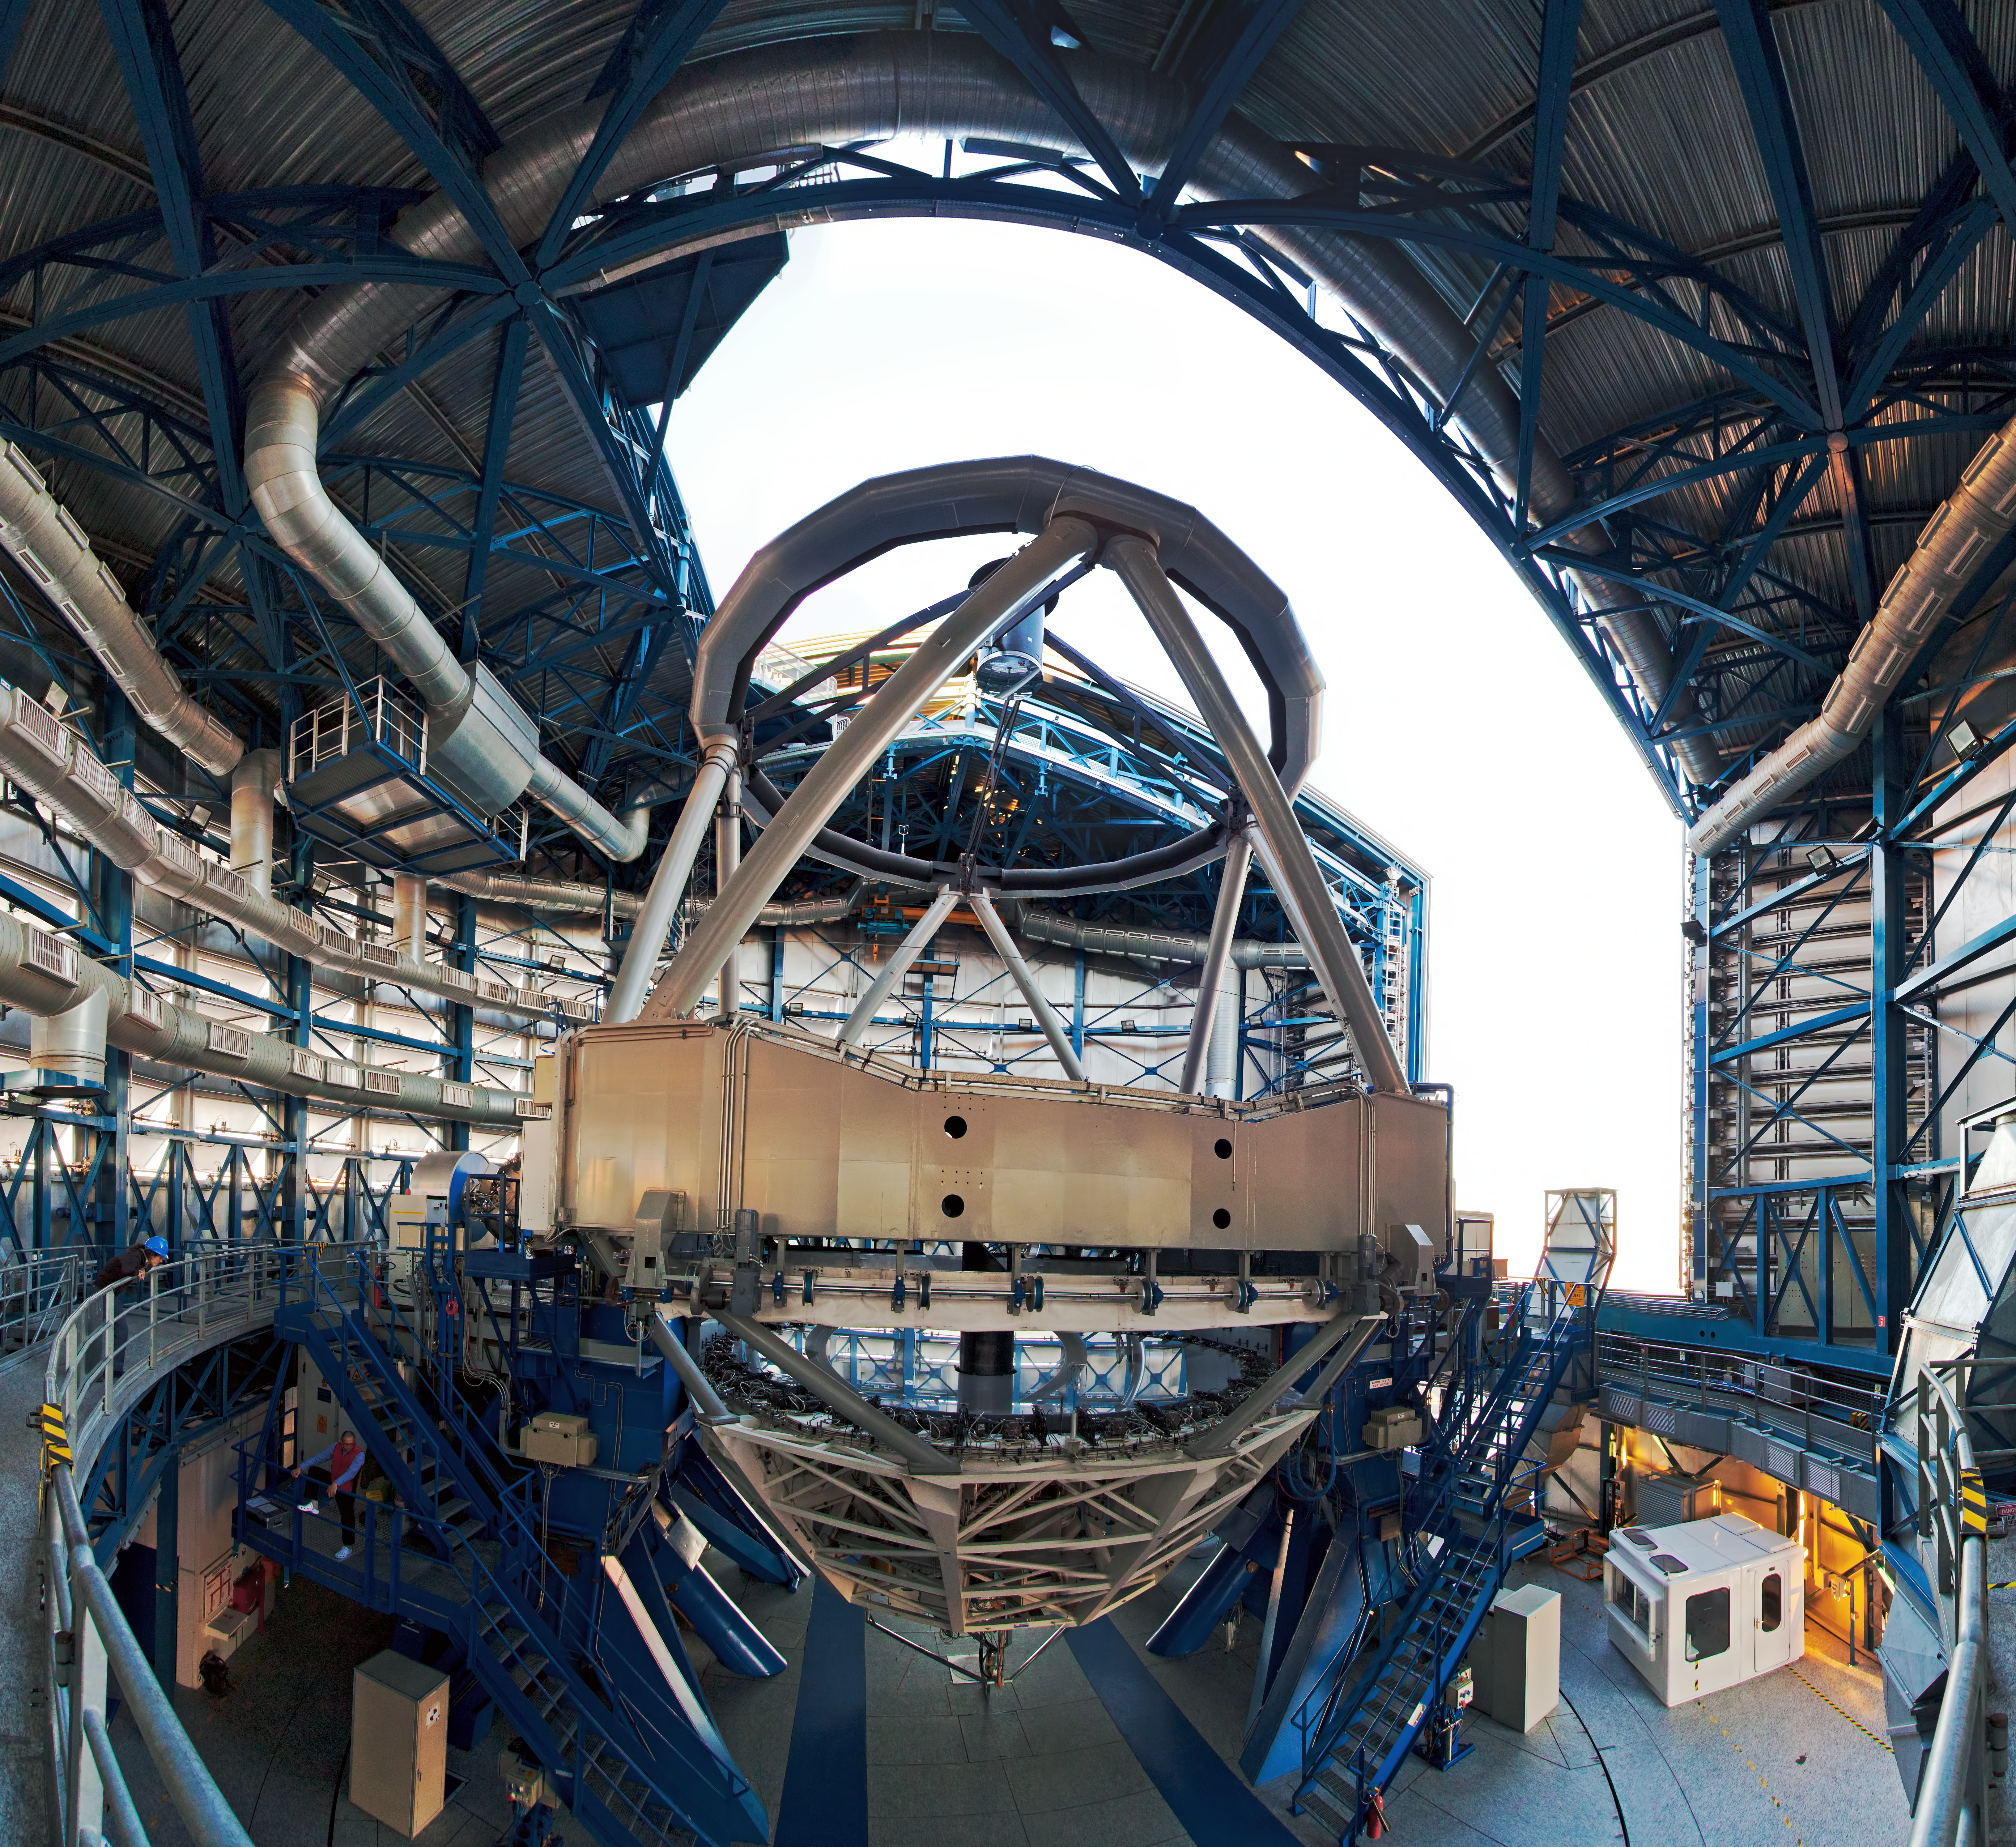

Inside view of a VLT Unit Telescope

Inside view of one of the 8.2-metre VLT unit telescopes, with the dome open. Ready for another night of observation.

Credit: ESO/B. Tafreshi (twanight.org)